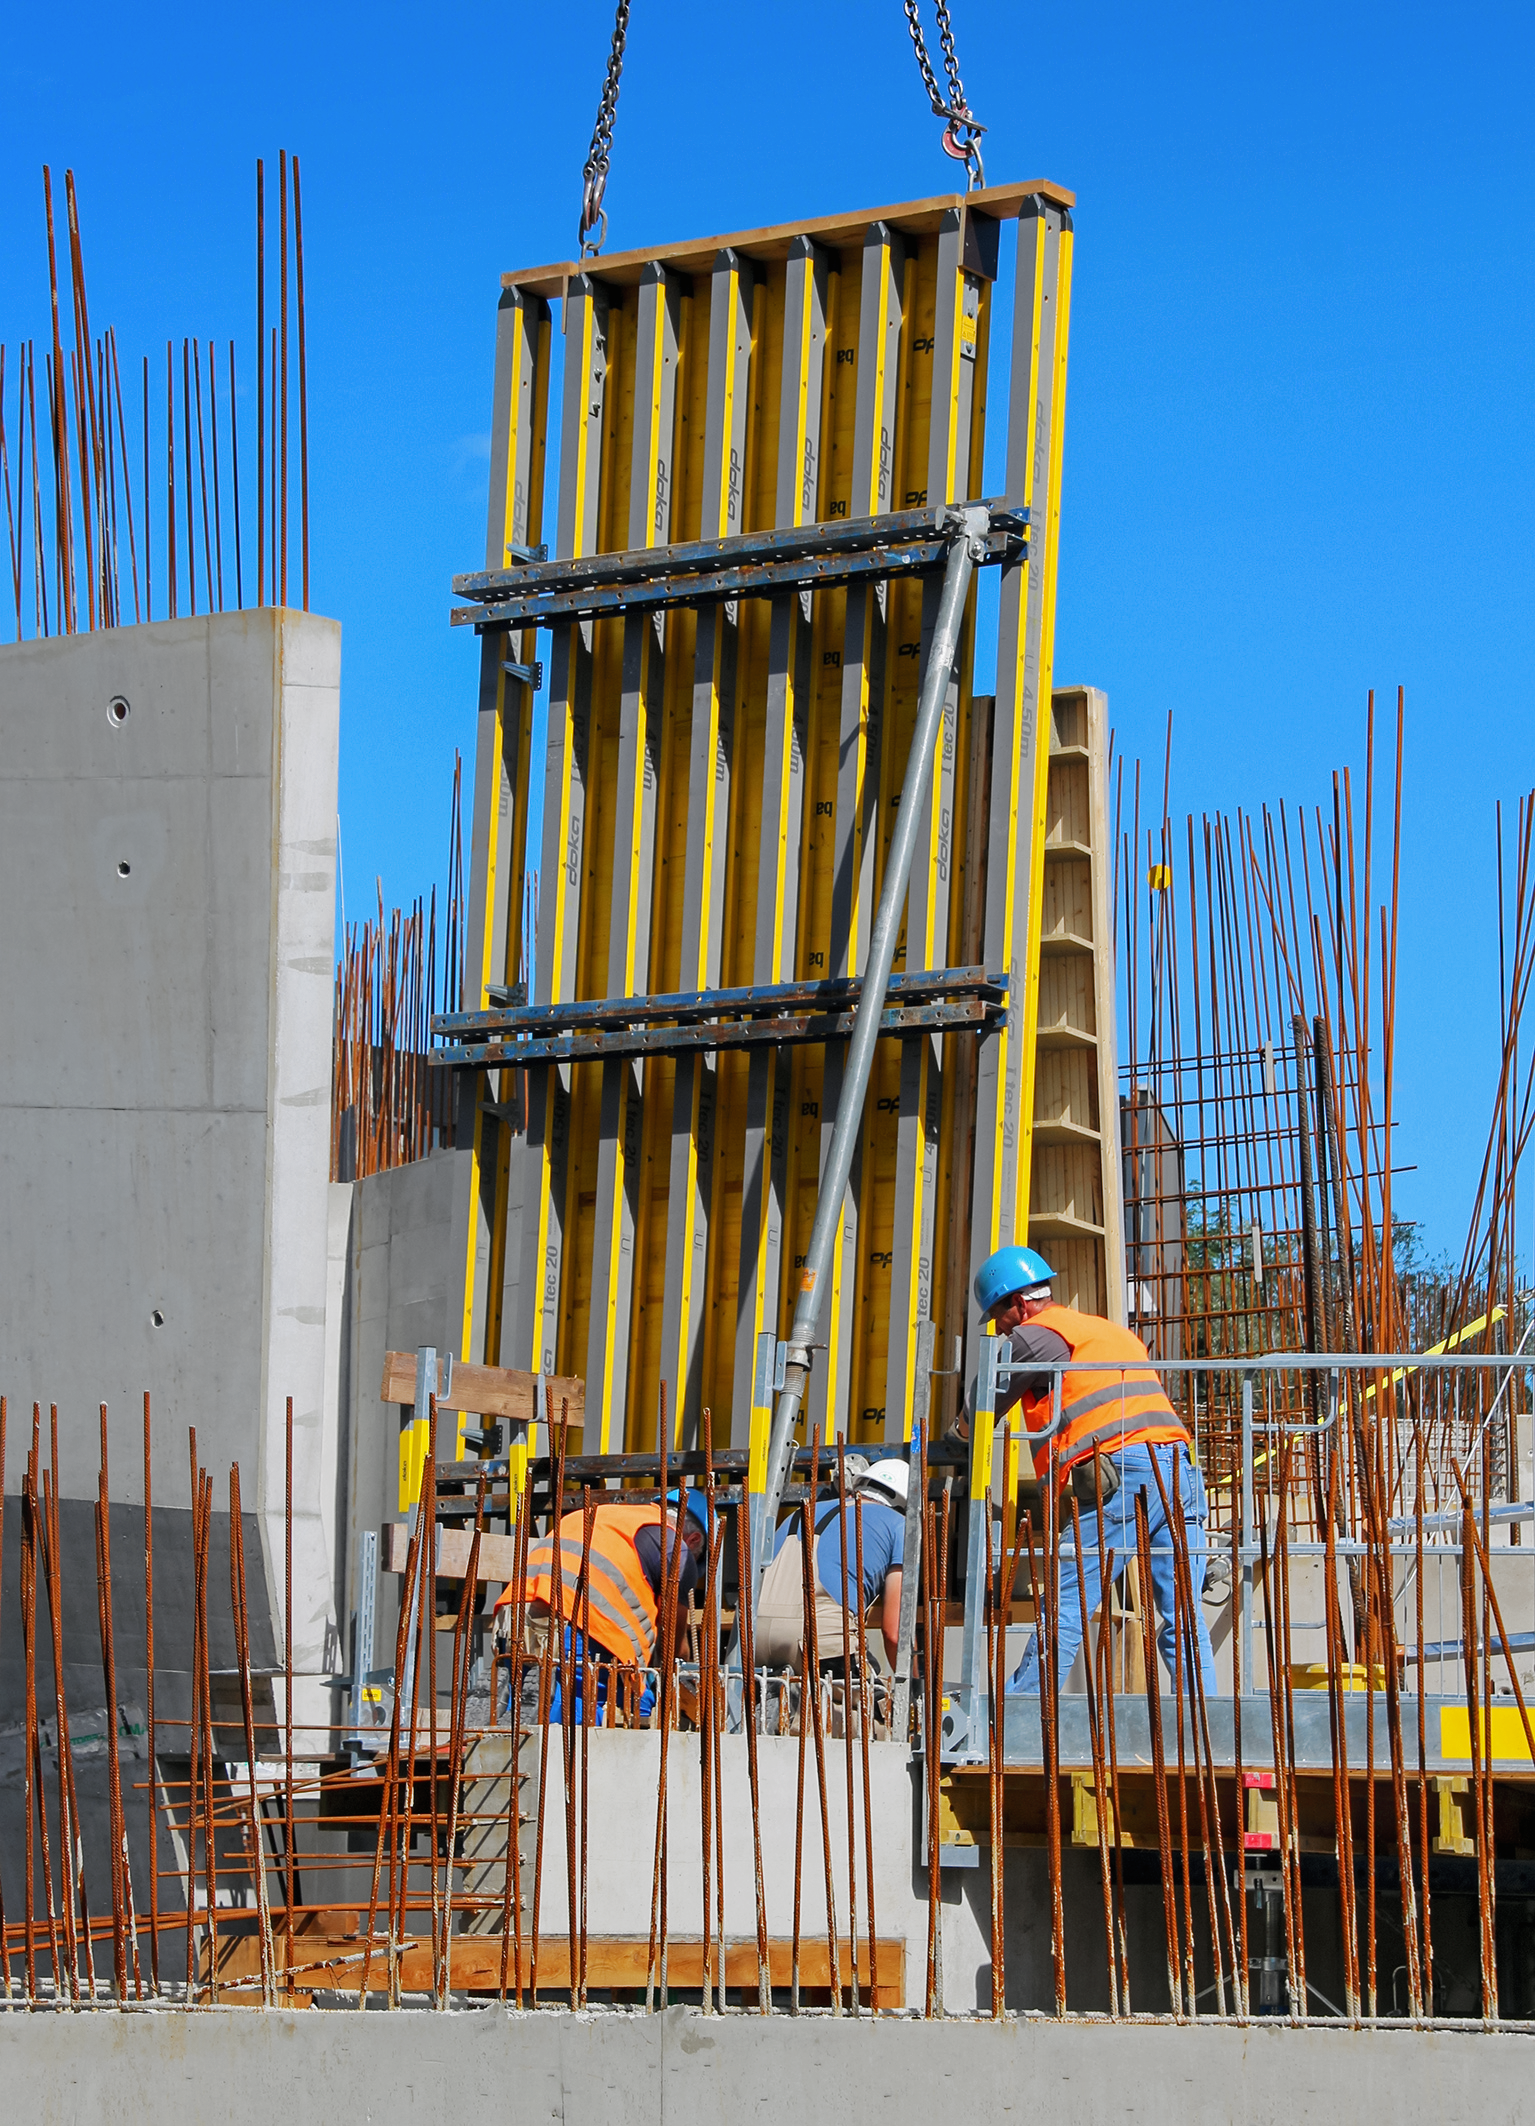

Raising a wall

Photo taken during the construction of the ESO Supernova Planetarium & Visitor Centre.

Credit: ESO